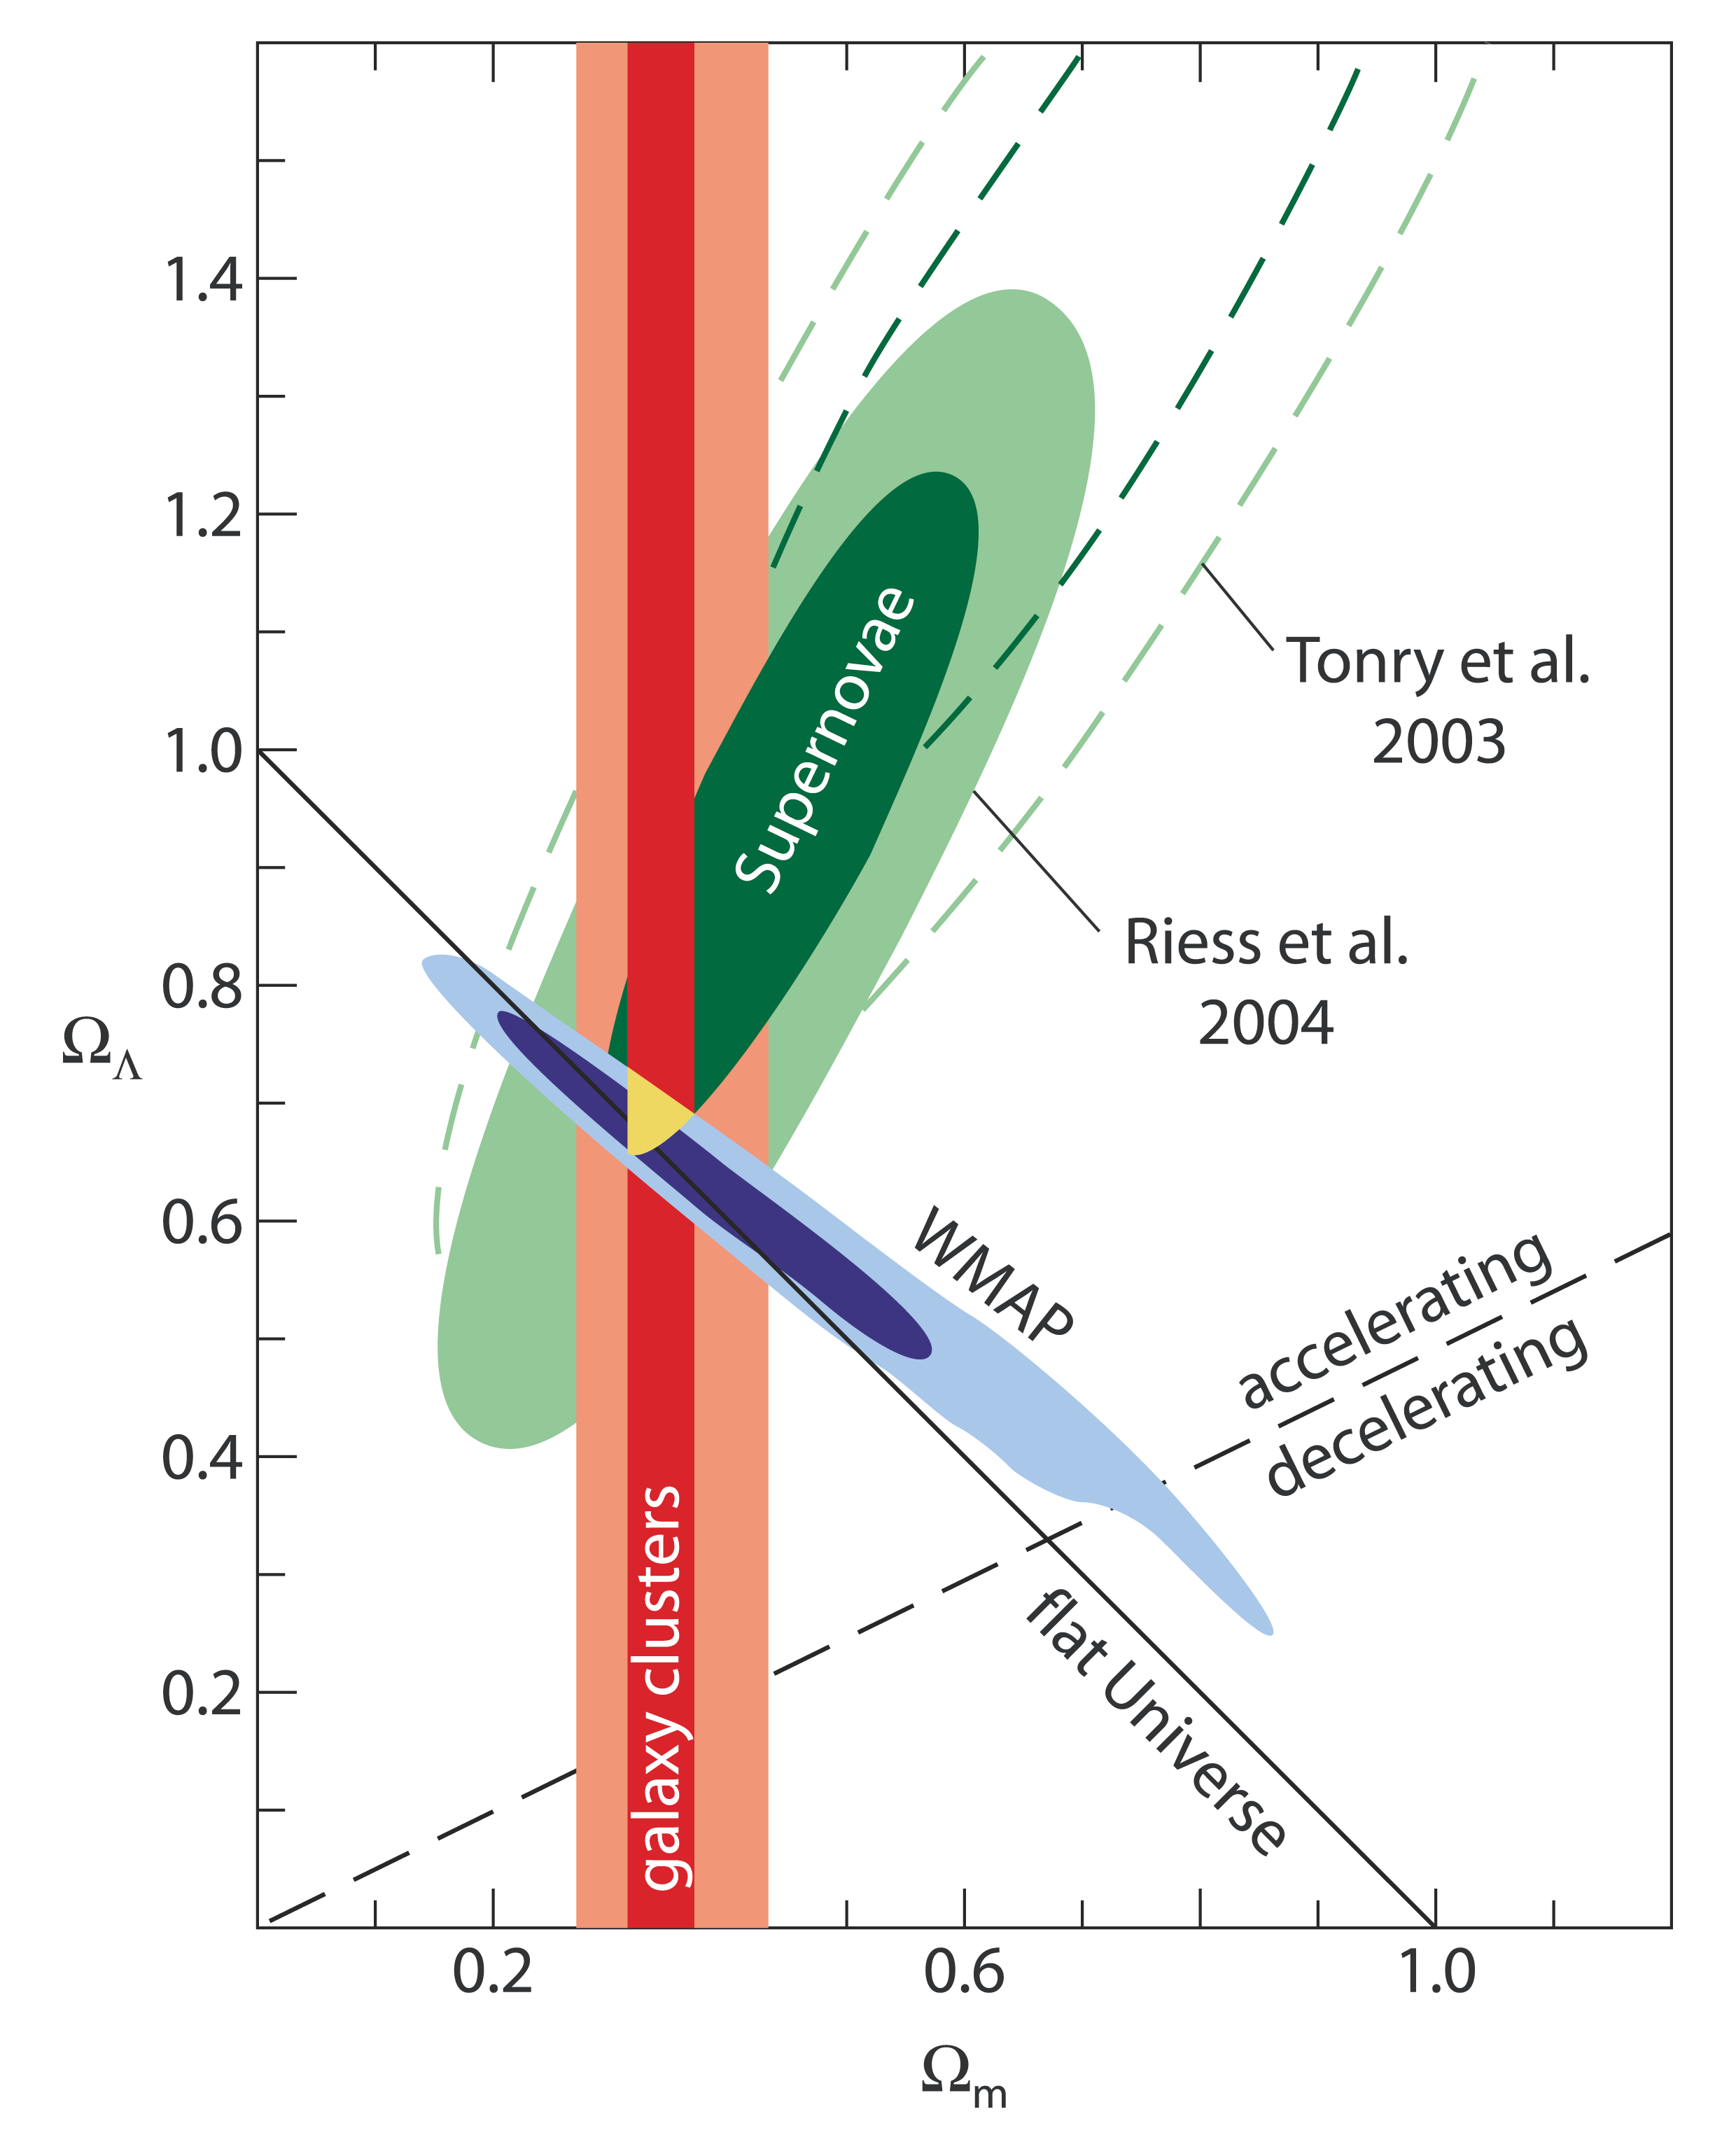

Constraining the cosmological parameters

Current observational constraints on the cosmic density of all matter including dark matter (Ωm) and the dark energy (ΩΛ) relative to the density of a critical-density Universe (i.e., an expanding Universe which approaches zero expansion asymptotically after an infinite time and has a flat geometry). All three observational tests by means of supernovae (green), the cosmic microwave background (blue) and galaxy clusters converge at a Universe around Ωm ~ 0.3 and ΩΛ ~ 0.7. The dark red region for the galaxy cluster determination corresponds to 95% certainty (2-sigma statistical deviation) when assuming good knowledge of all other cosmological parameters, and the light red region assumes a minimum knowledge. For the supernovae and WMAP results, the inner and outer regions corespond to 68% (1-sigma) and 95% certainty, respectively. References: Schuecker et al. 2003, A&A, 398, 867 (REFLEX); Tonry et al. 2003, ApJ, 594, 1 (supernovae); Riess et al. 2004, ApJ, 607, 665 (supernovae)

Credit: ESO